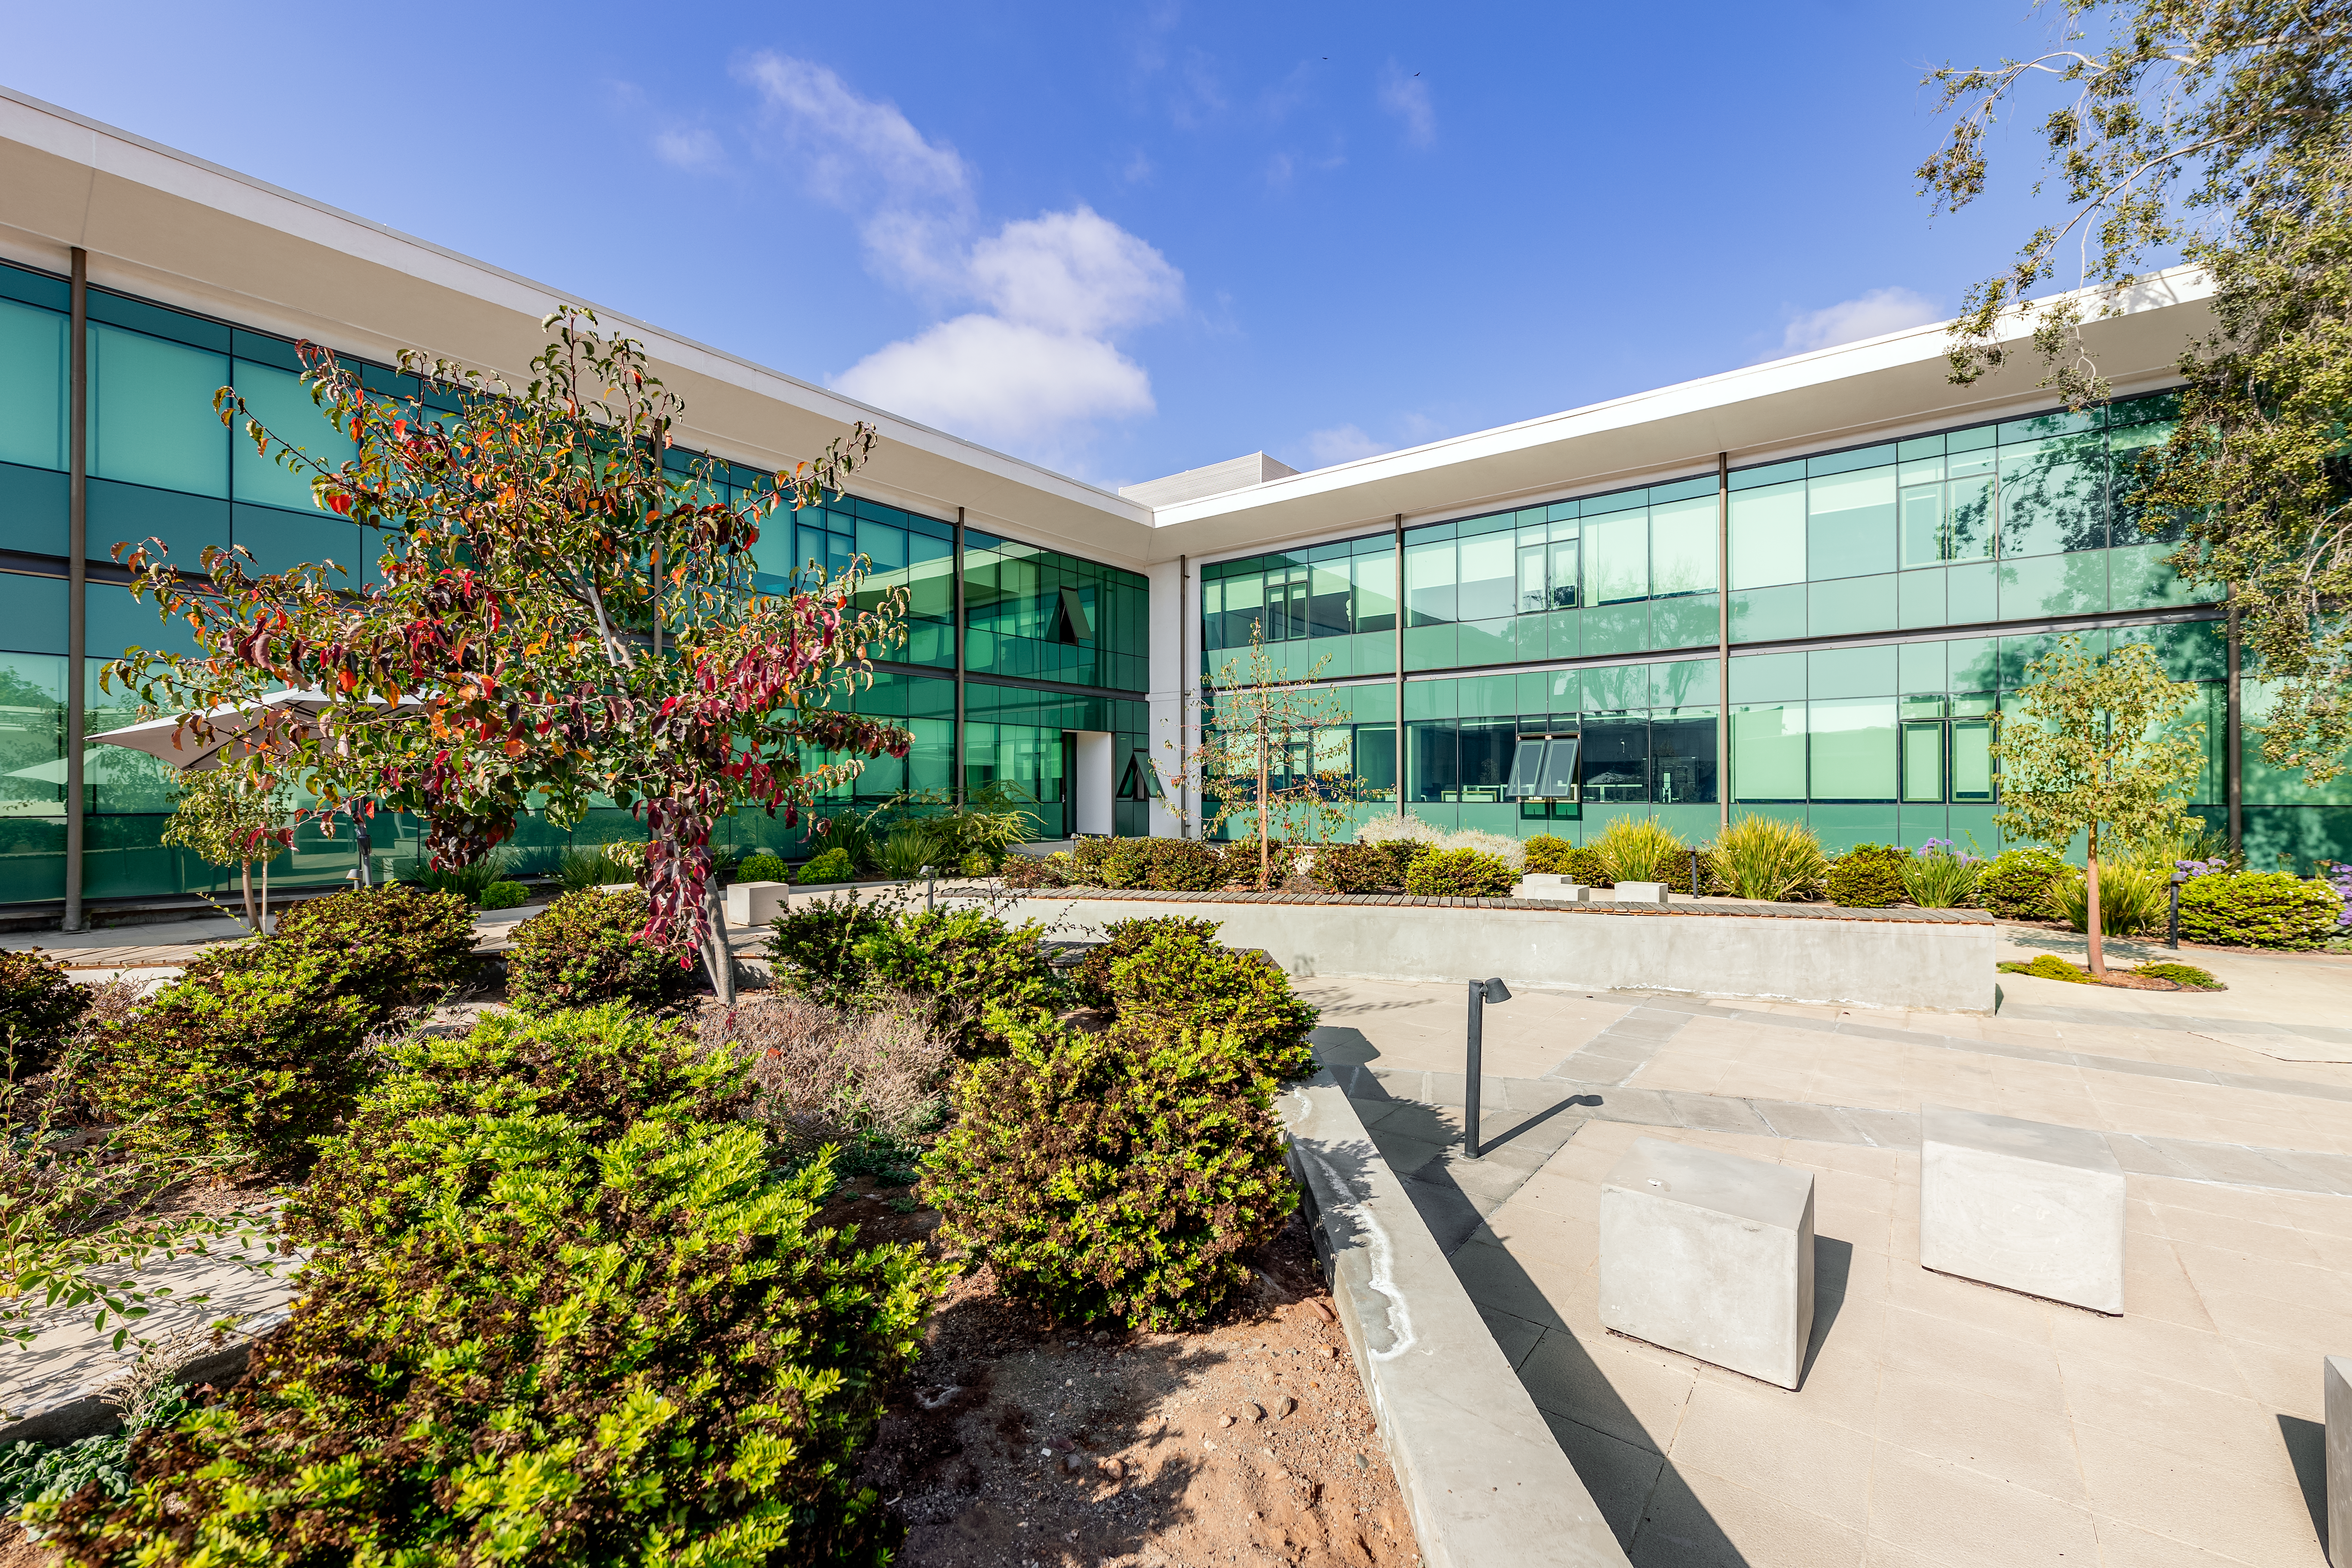

AURA Recinto Garden

A view of the AURA Recinto courtyard garden in La Serena, Chile.

Credit: NOIRLab/NSF/AURA/T. Slovinský